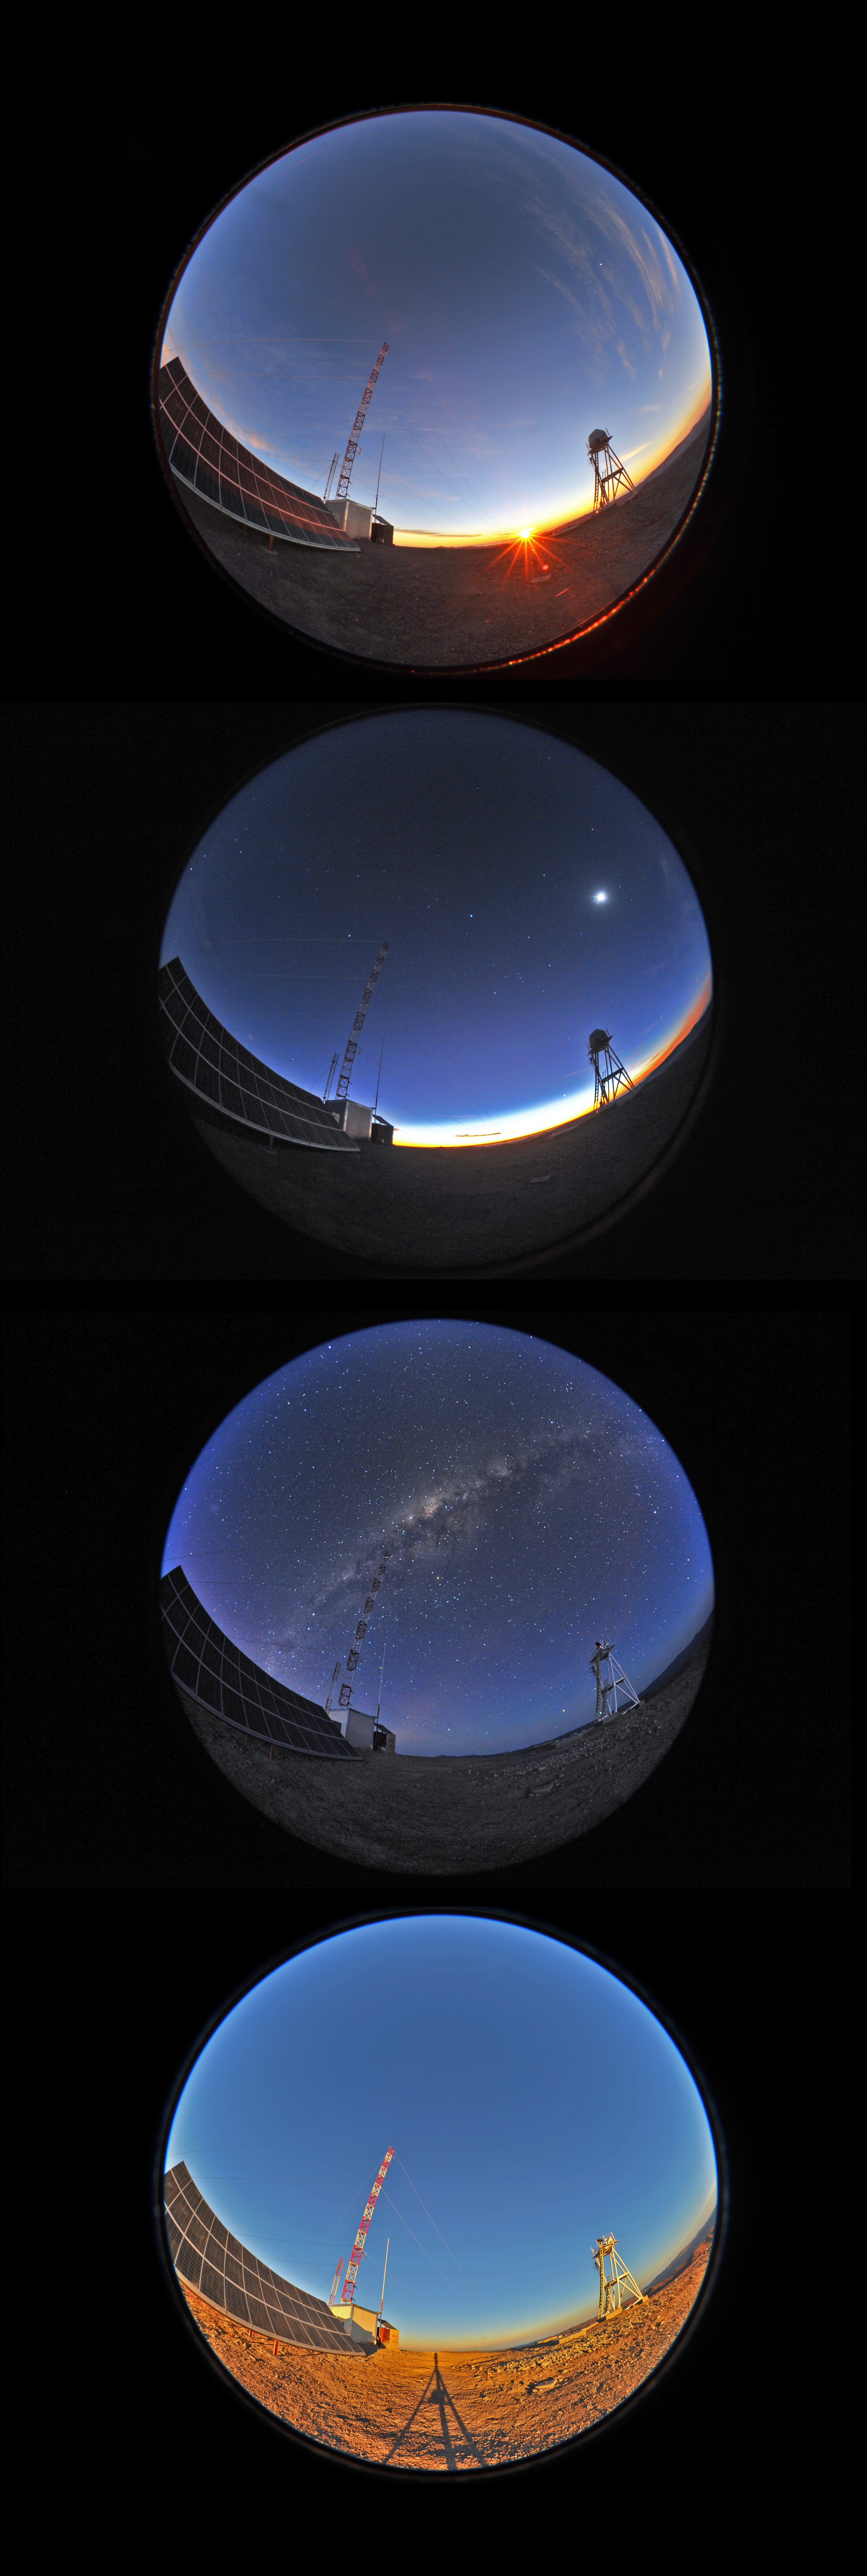

Cerro Armazones, from sunset to sunrise

A sequence of fish-eye views at the site testing facility atop the 3046-metre Cerro Armazones, the selected site for the Extremely Large Telescope (ELT). In the first picture, the Sun is about to set. In the second, taken at twilight, the crescent Moon is visible on the right, while Venus appears as a bright spot above the horizon, to the left of the Differential Image Motion Monitor (DIMM) platform on the right. The bright star Sirius can be spotted almost in the centre of the image, followed by Canopus to the top left of the tall tower. The Orion constellation can be clearly distinguished below Sirius and the Moon. The third picture is dominated by the majestic view of our own galaxy, the Milky Way, whose central bulge lies at the centre of the image. In the fourth and last picture, the Sun is rising. Here Cerro Paranal, home of the ESO Very Large Telescope, is visible in the background, just to the right of the tip of the tripod's shadow.

This photograph was taken by ESO Photo Ambassador Serge Brunier.

Credit: S. Brunier/ESO